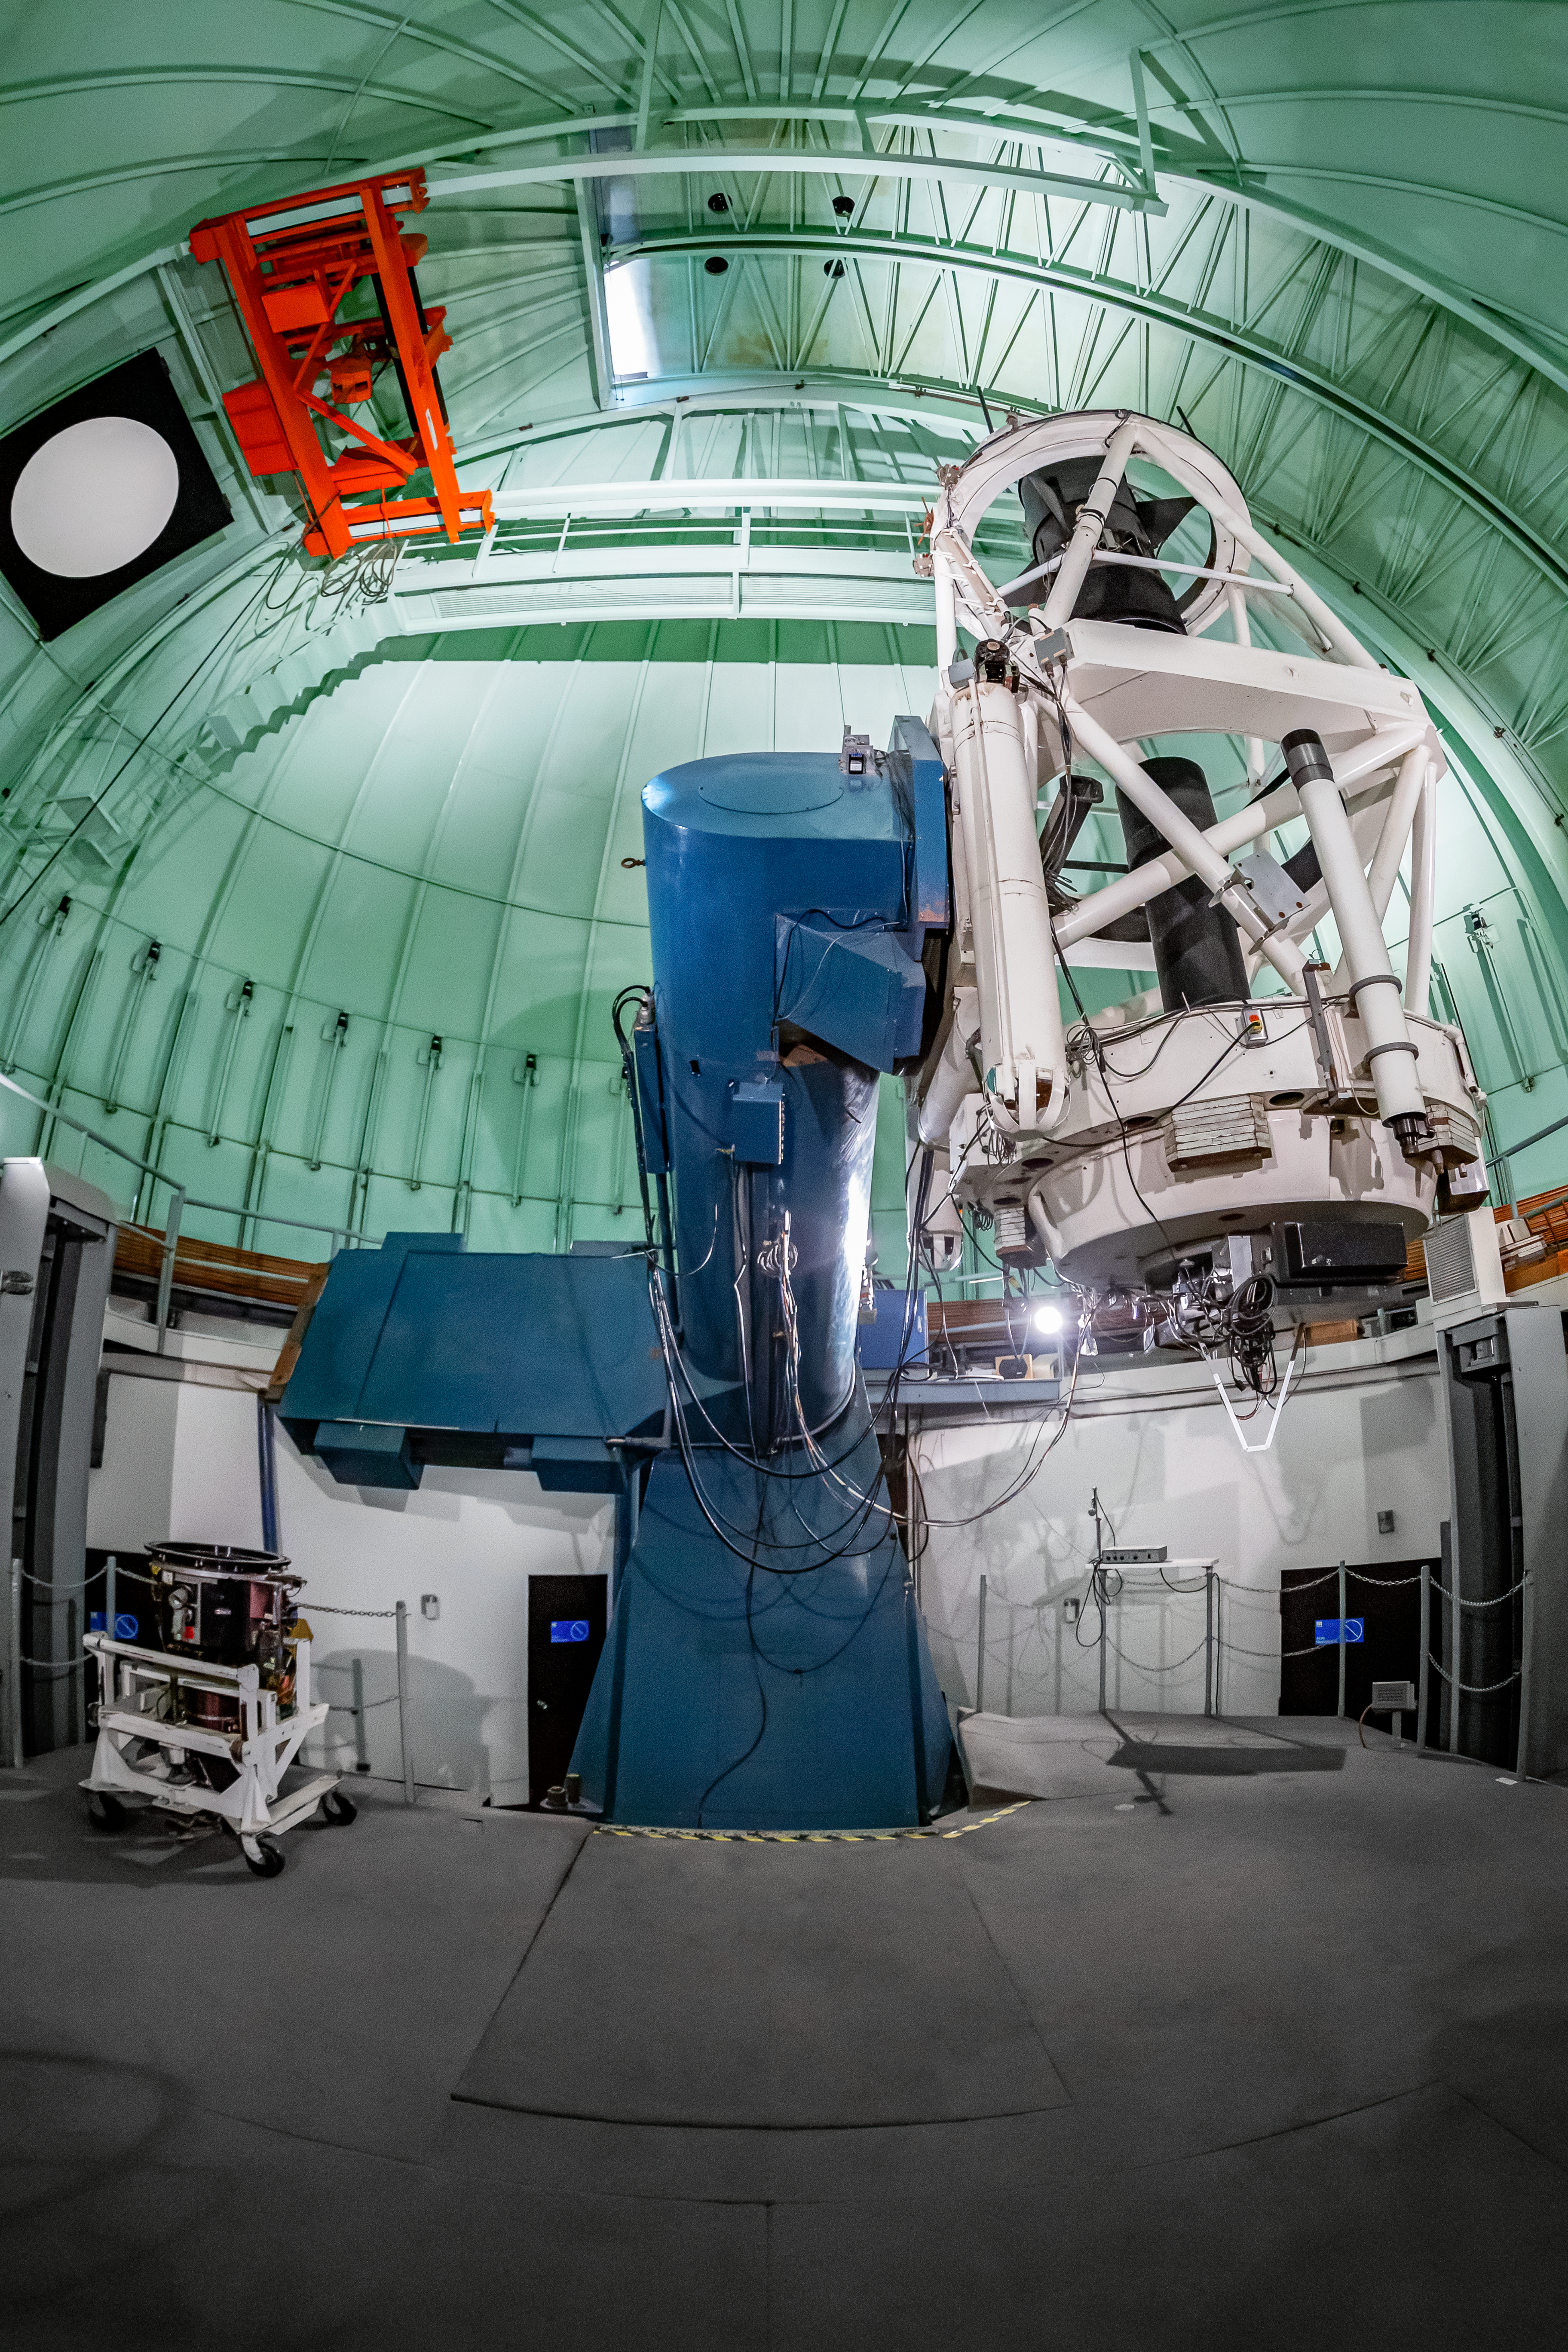

SMARTS 1.5-meter Telescope Interior

The interior of the SMARTS 1.5-meter Telescope, one of four telescopes that make up the Small and Moderate Aperture Research Telescope System (SMARTS) Consortium, located at Cerro-Tololo Inter American Observatory (CTIO), a Program of NSF NOIRLab. As of August 2020, it is operated with a single instrument, the high-resolution optical spectrograph CHIRON.

Credit: CTIO/NOIRLab/NSF/AURA/T. Matsopoulos